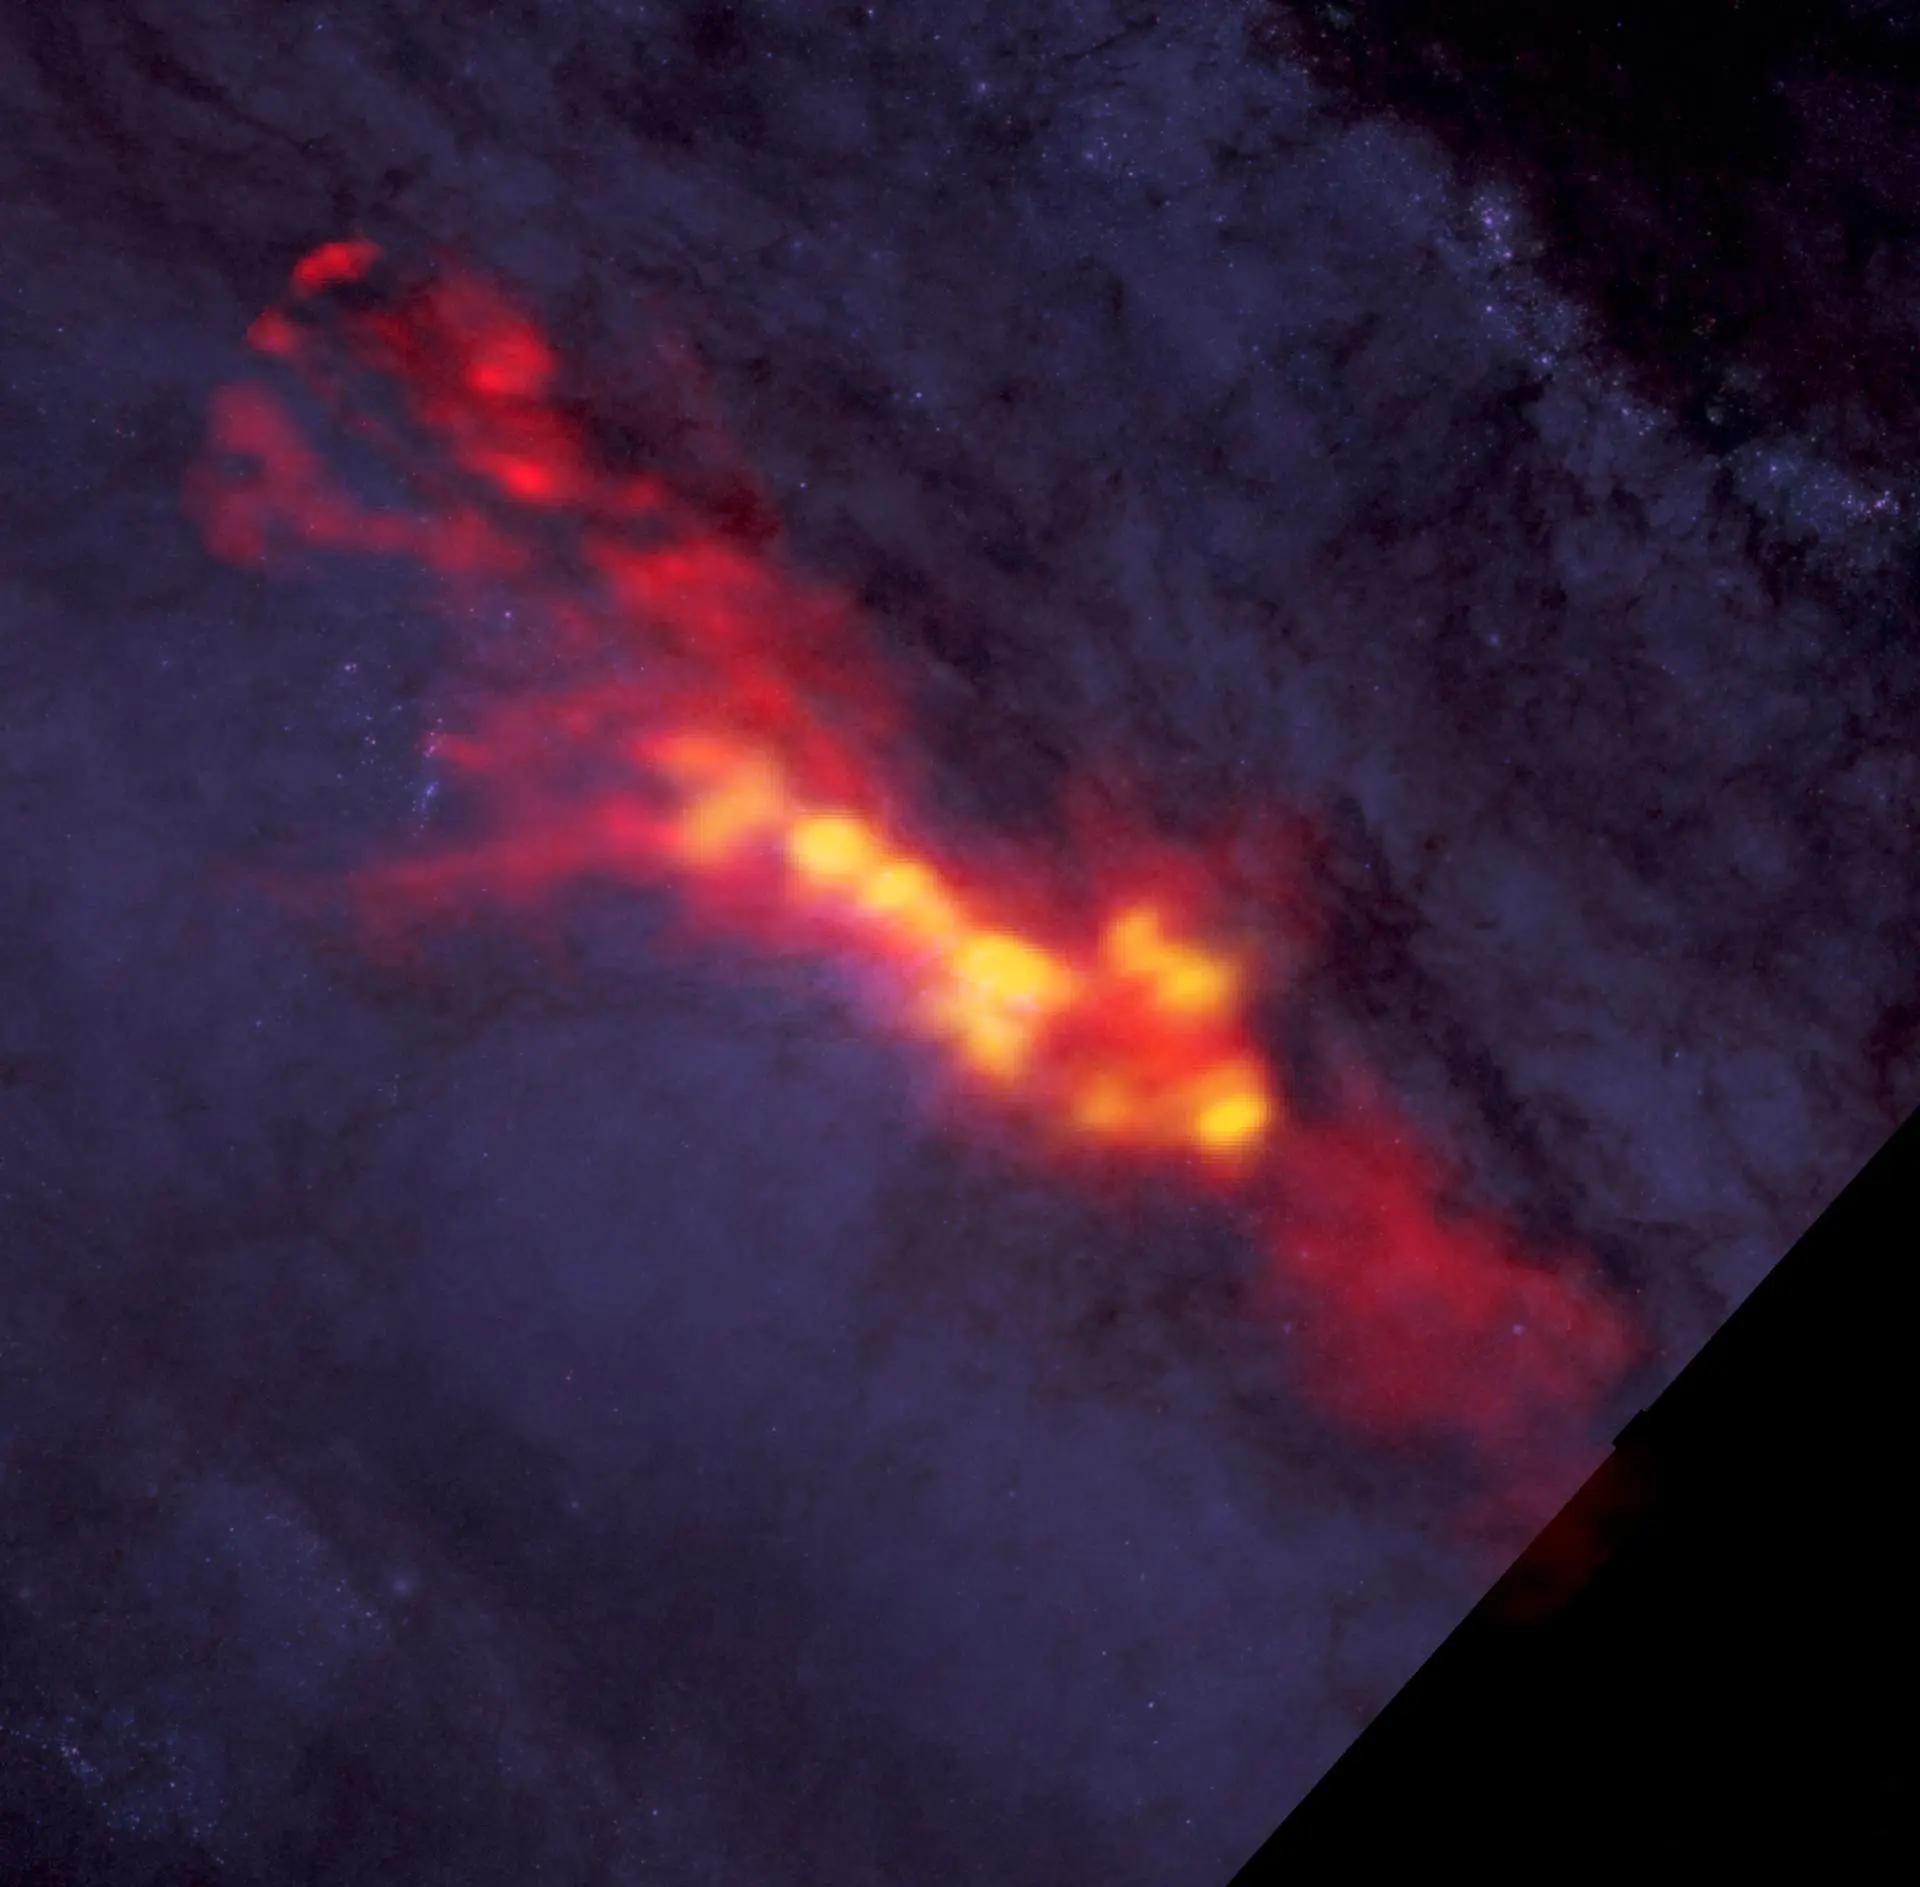

What is the recipe for starburst?

What is the recipe for starburst? Astronomers studied NGC 253 with ALMA to find out. These new ALMA data reveal a diffuse envelope of carbon monoxide gas (shown in red), which surrounds stellar nurseries — regions of active star formation (in yellow). By dissecting these regions with ALMA, astronomers are uncovering clues to the processes and conditions that drive furious star formation. The ALMA data are superimposed on a Hubble image that covers part of the same region.

Credit: B. Saxton (NRAO/AUI/NSF); ALMA (NRAO/ESO/NAOJ), A. Leroy; STScI/NASA, ST-ECF/ESA, CADC/NRC/CSA